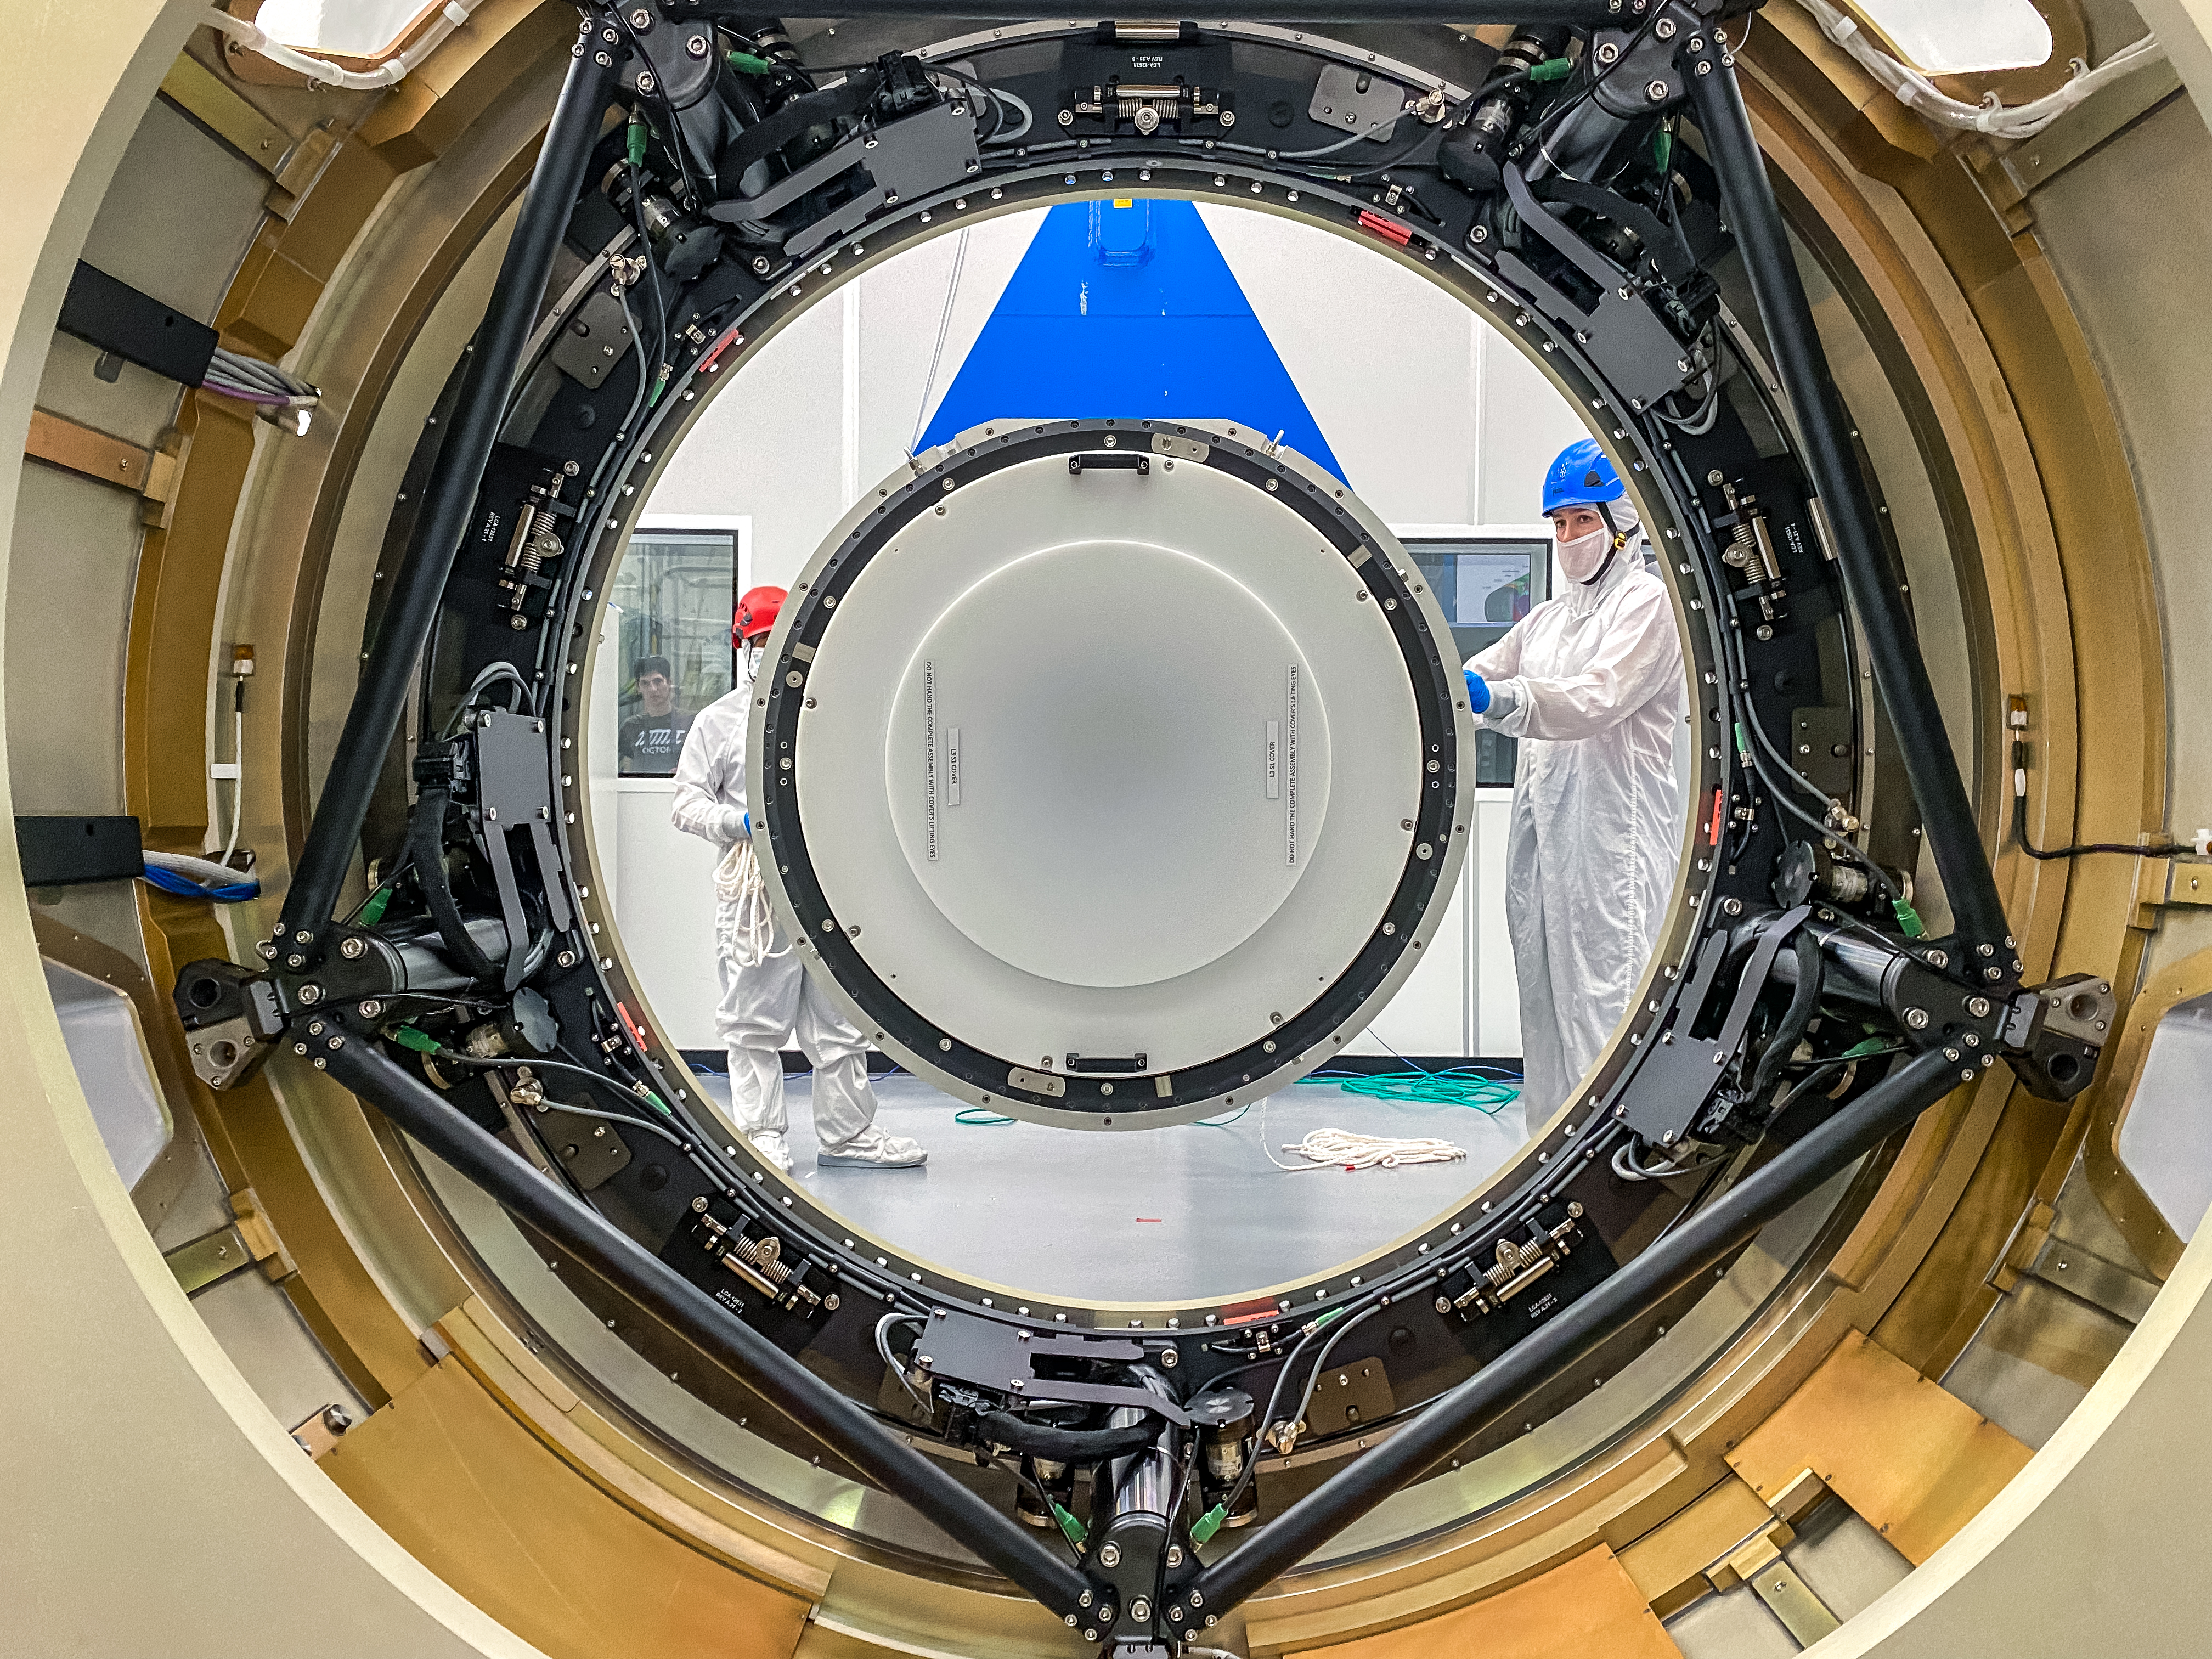

LSST Cryostat to Camera Body Lift

The LSST camera team successfully installed the cryostat to the camera body on April 8.

Credit: Jacqueline Ramseyer Orrell/SLAC National Accelerator Laboratory